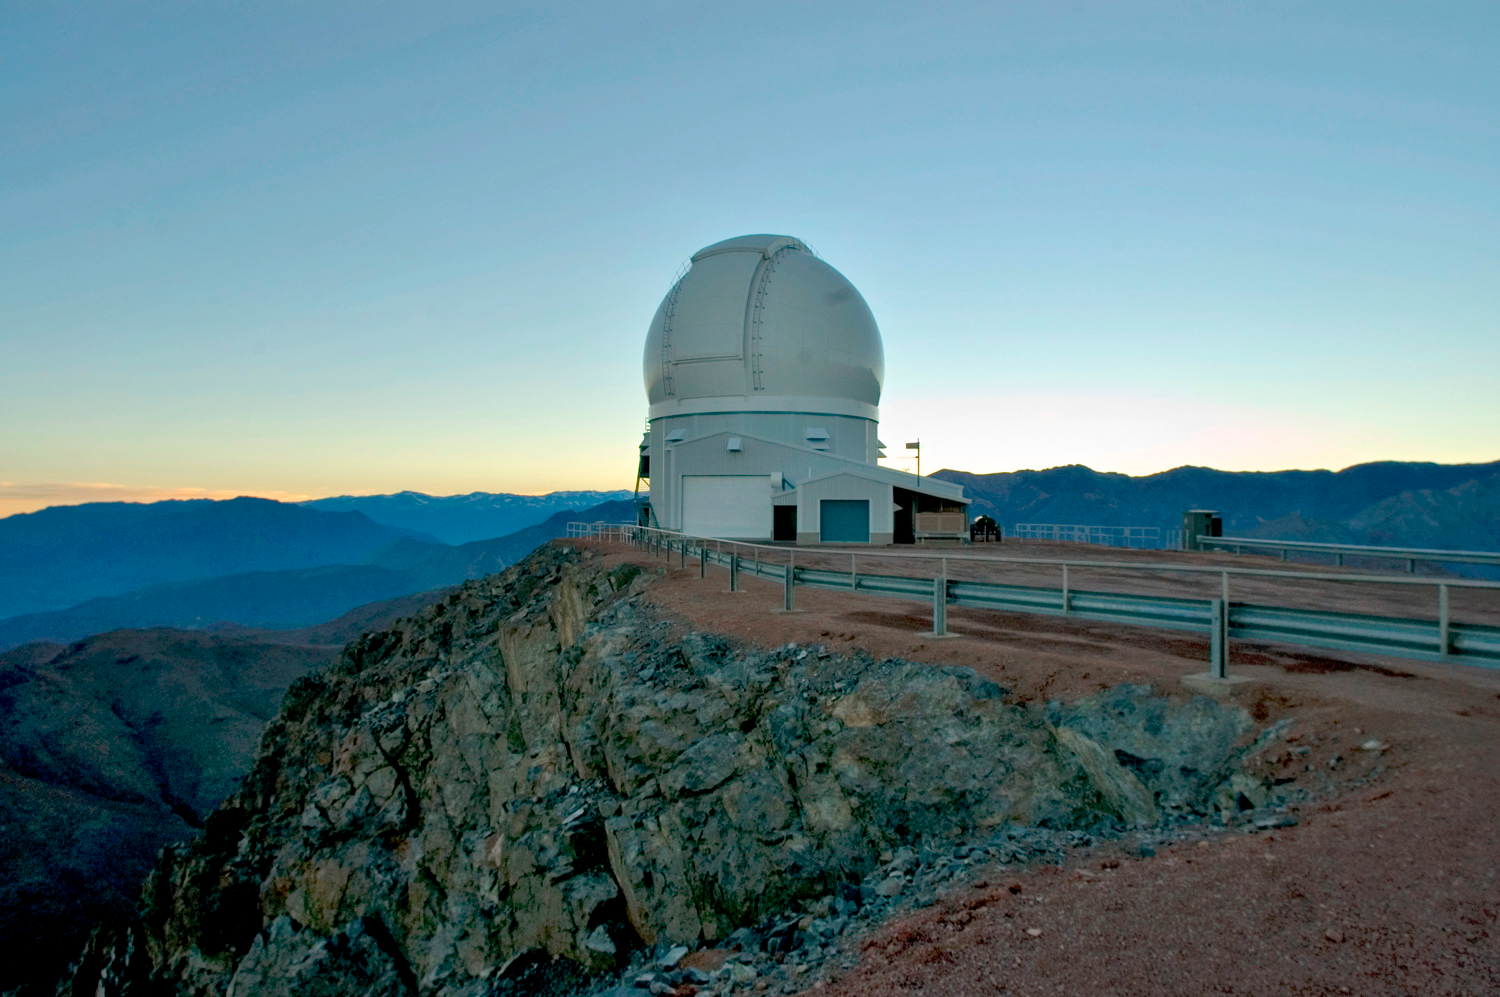

here do stars end and brown dwarfs begin?

The SOAR 4.1-m telescope on Cerro Pachón, CTIO

Credit: NOIRLab